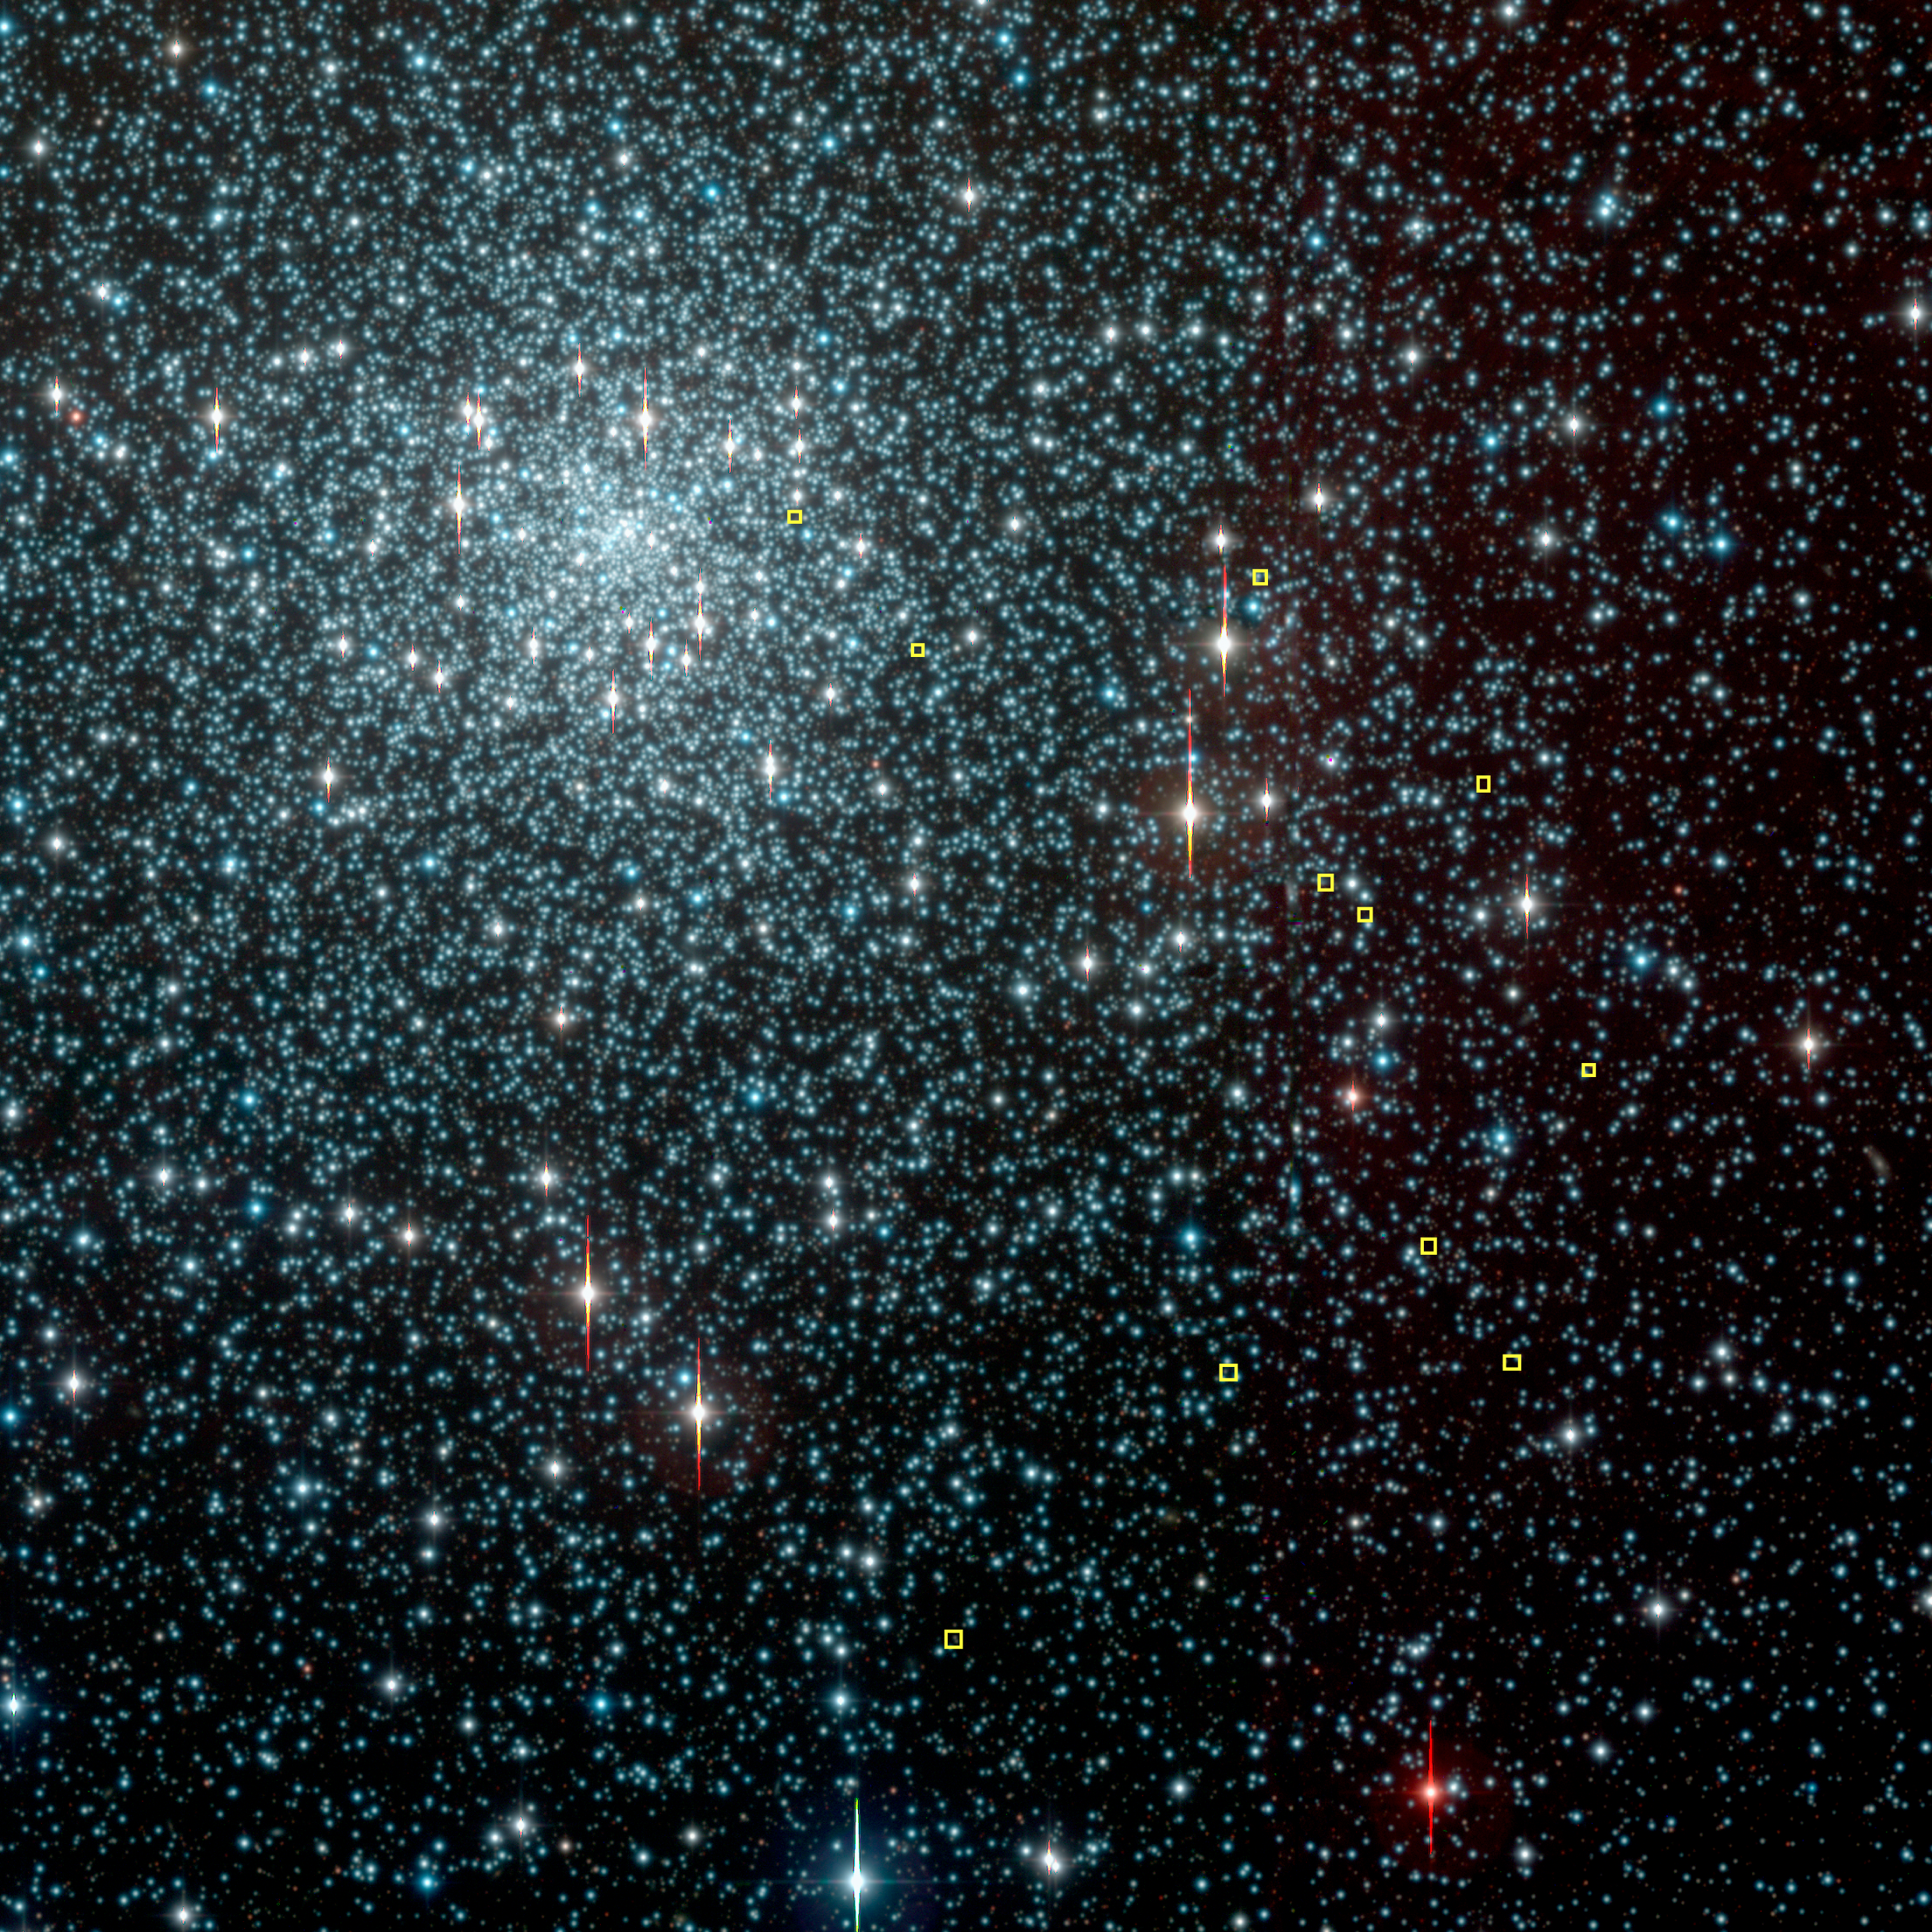

Globular cluster NGC 6397

This image shows the nearby metal-poor globular cluster NGC 6397, located at a distance of approx. 7,200 light-years in the southern constellation Ara. Some of the FLAMES-UVES target stars are highlighted with yellow squares. The photo is a composite of exposures in the B-, V- and I-bands obtained in the frame of the Pilot Stellar Survey with the Wide-Field-Imager (WFI) camera at the 2.2-m ESO/MPI telescope at the ESO La Silla Observatory. It was prepared and provided by the ESO Imaging Survey team. The spikes seen at some of the brighter stars are caused by the effect of overexposure (CCD "bleeding").

Credit: ESO